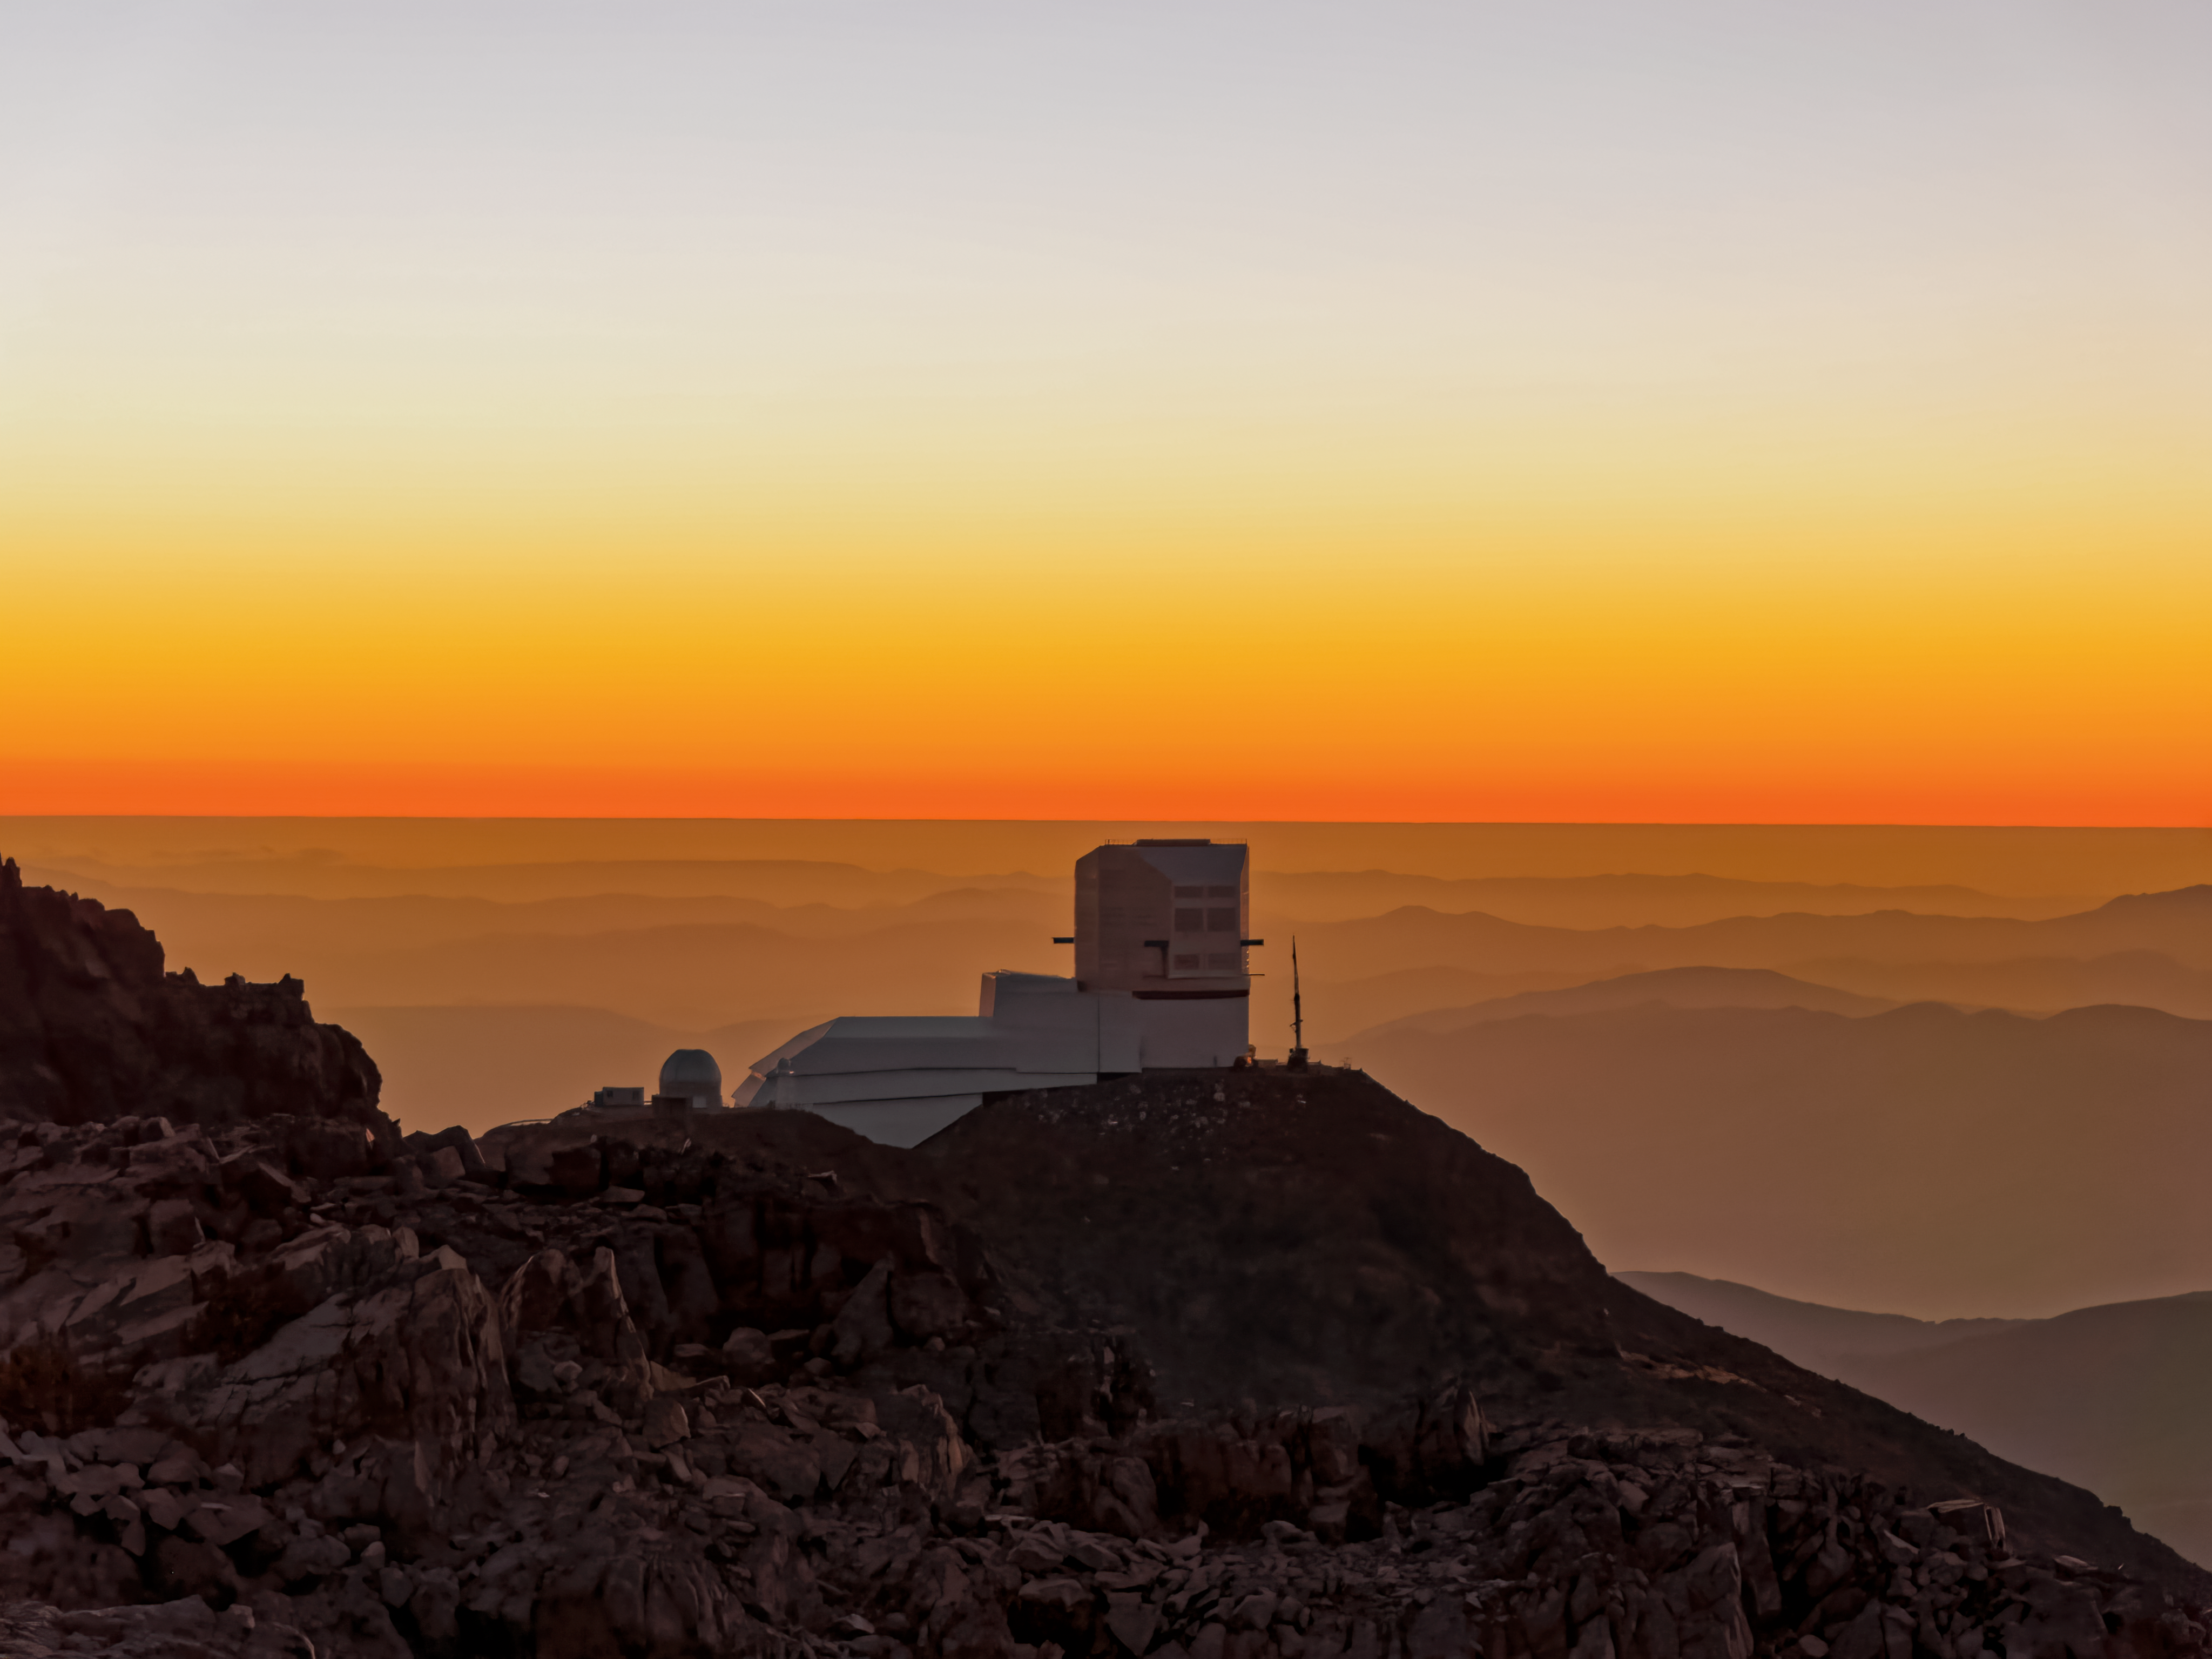

Sunset Over Vera C. Rubin Observatory

The horizon glows bright orange as the sun sets over the Vera C. Rubin Observatory at Cerro Pachón, Chile.

Credit: NOIRLab/NSF/AURA